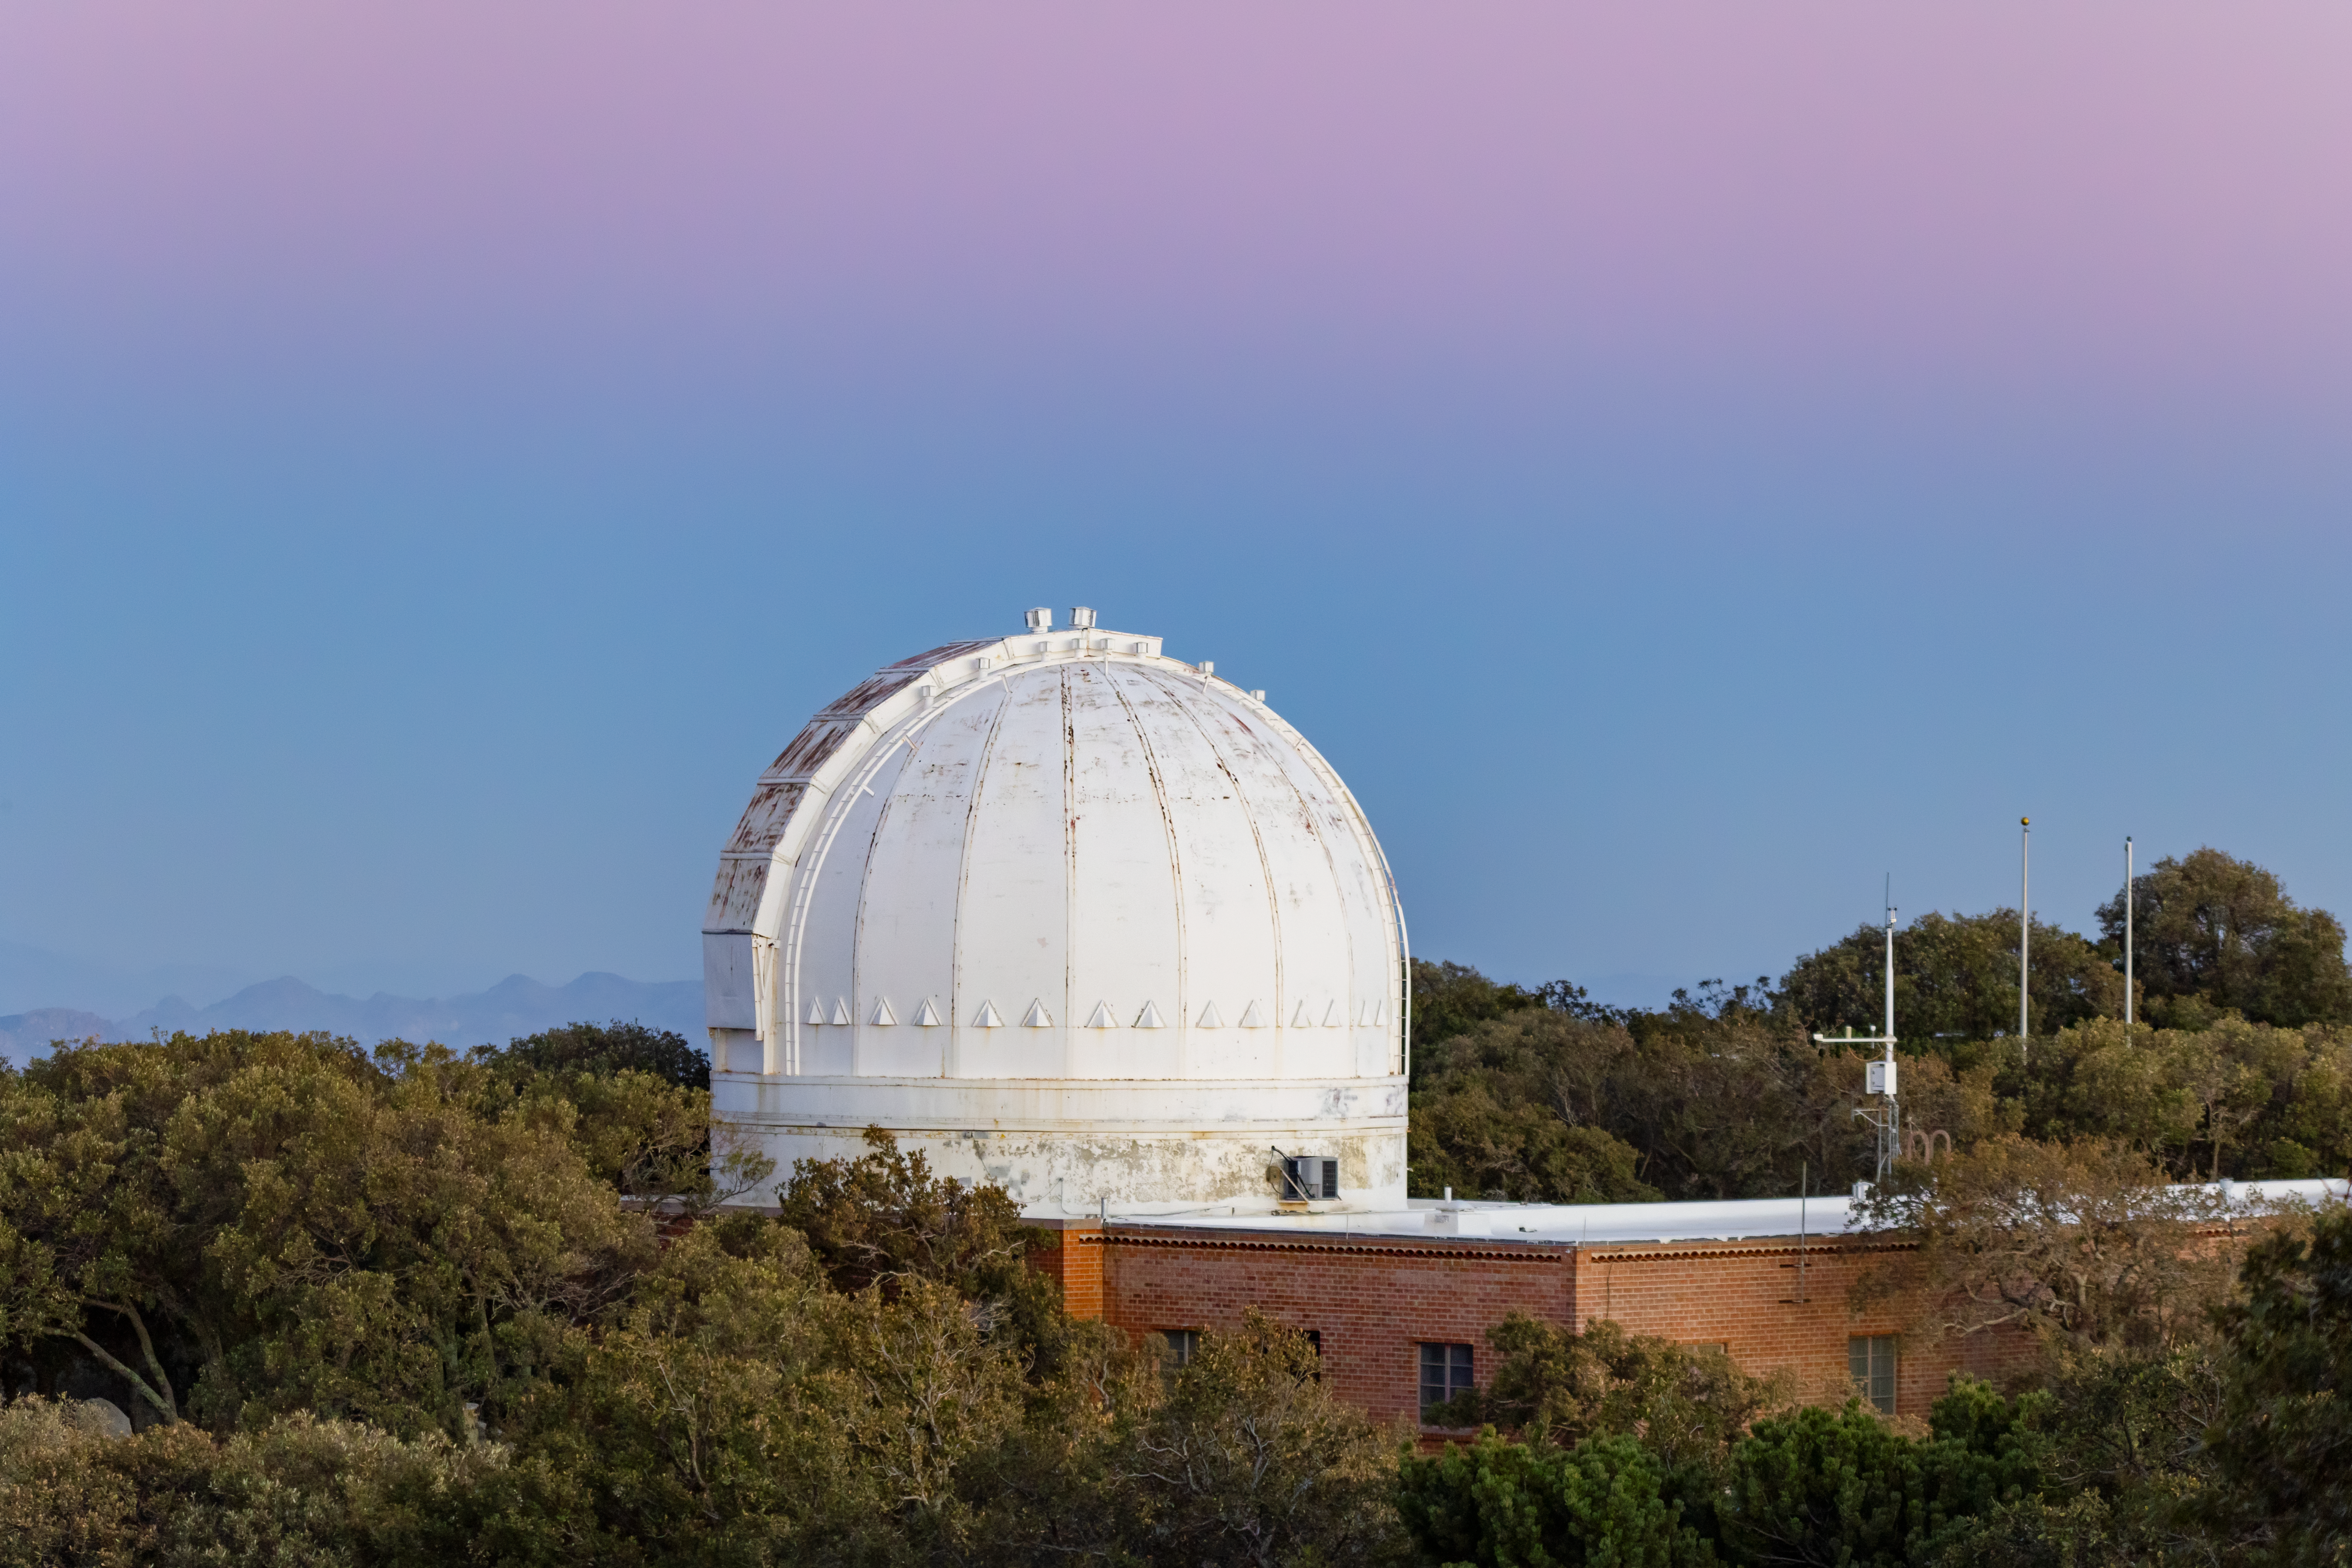

Robotically Controlled Telescope

The Robotically Controlled Telescope on Kitt Peak National Observatory in Arizona.

Credit: KPNO/NOIRLab/NSF/AURA/T. Slovinský